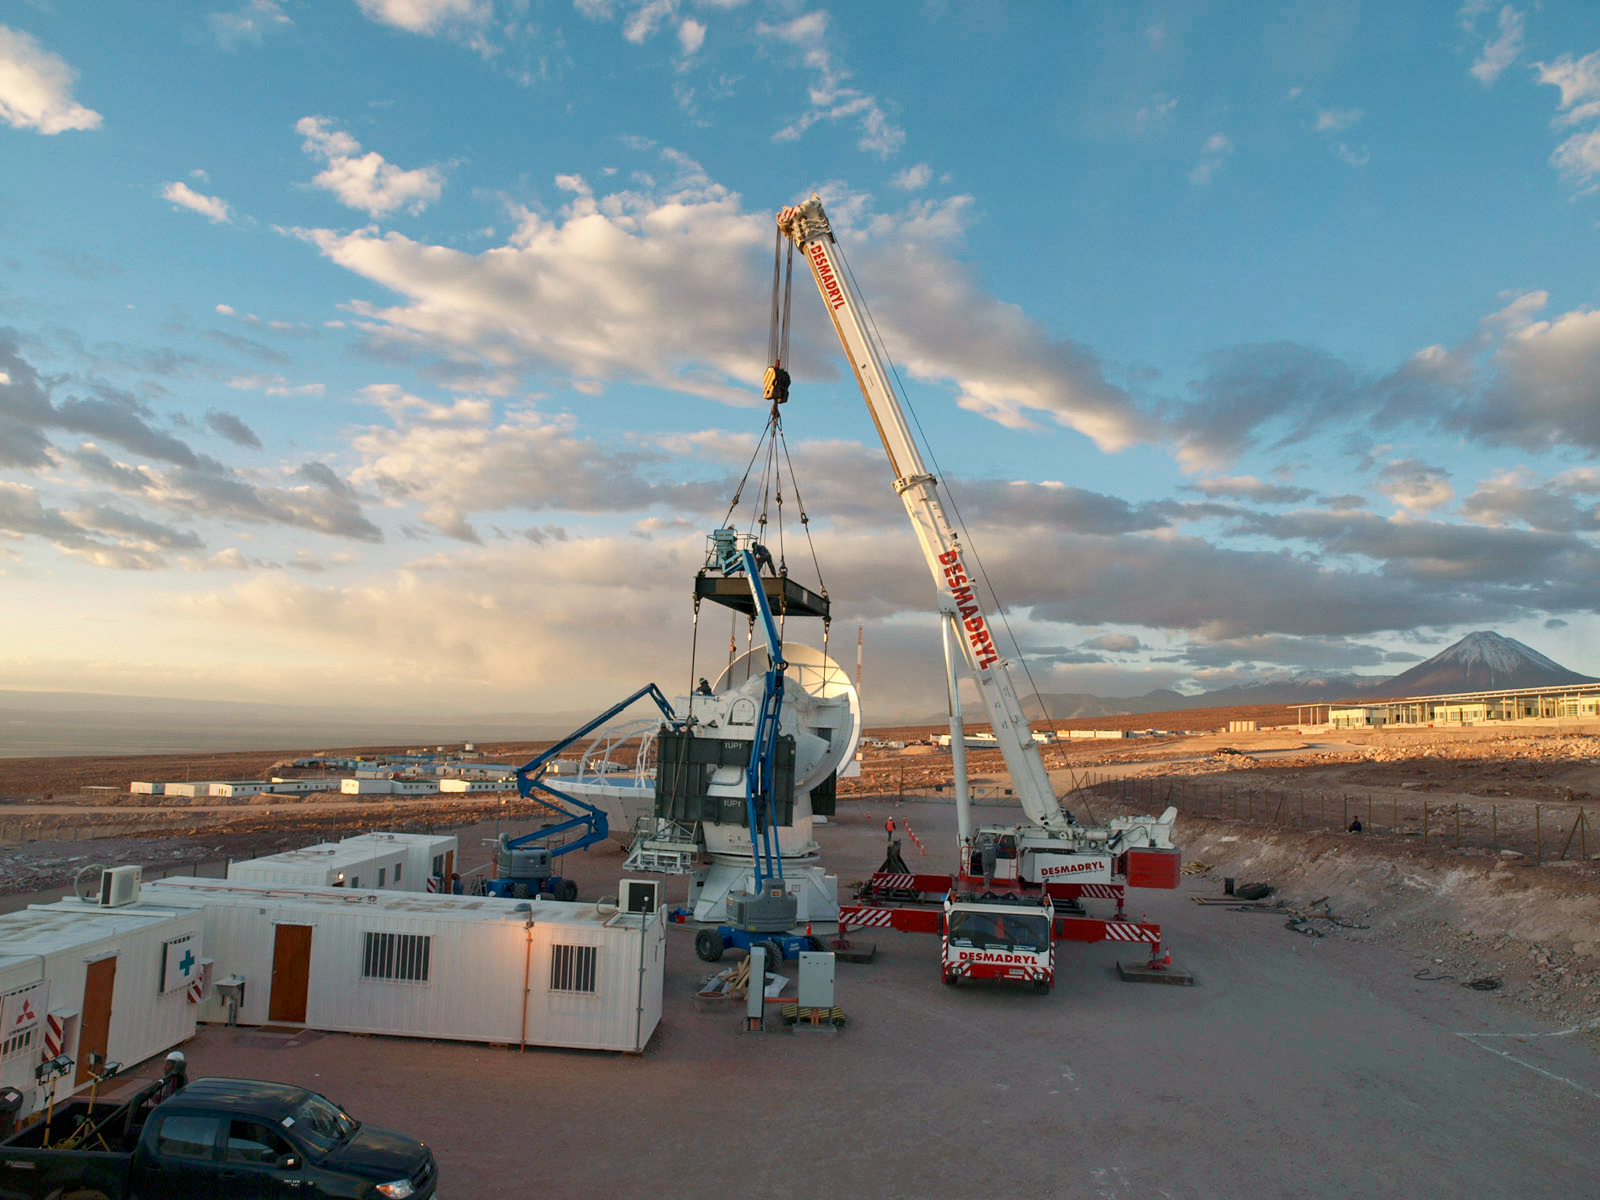

Building ALMA

At the operations support facility, 2900 metres above sea level, work is being done to one of the antennae of the Atacama Large Millimeter/submillimeter Array (ALMA). From here this antenna will be taken to the Chajnantor Plateau at an altitude of 5000 metres.

Credit: ESO